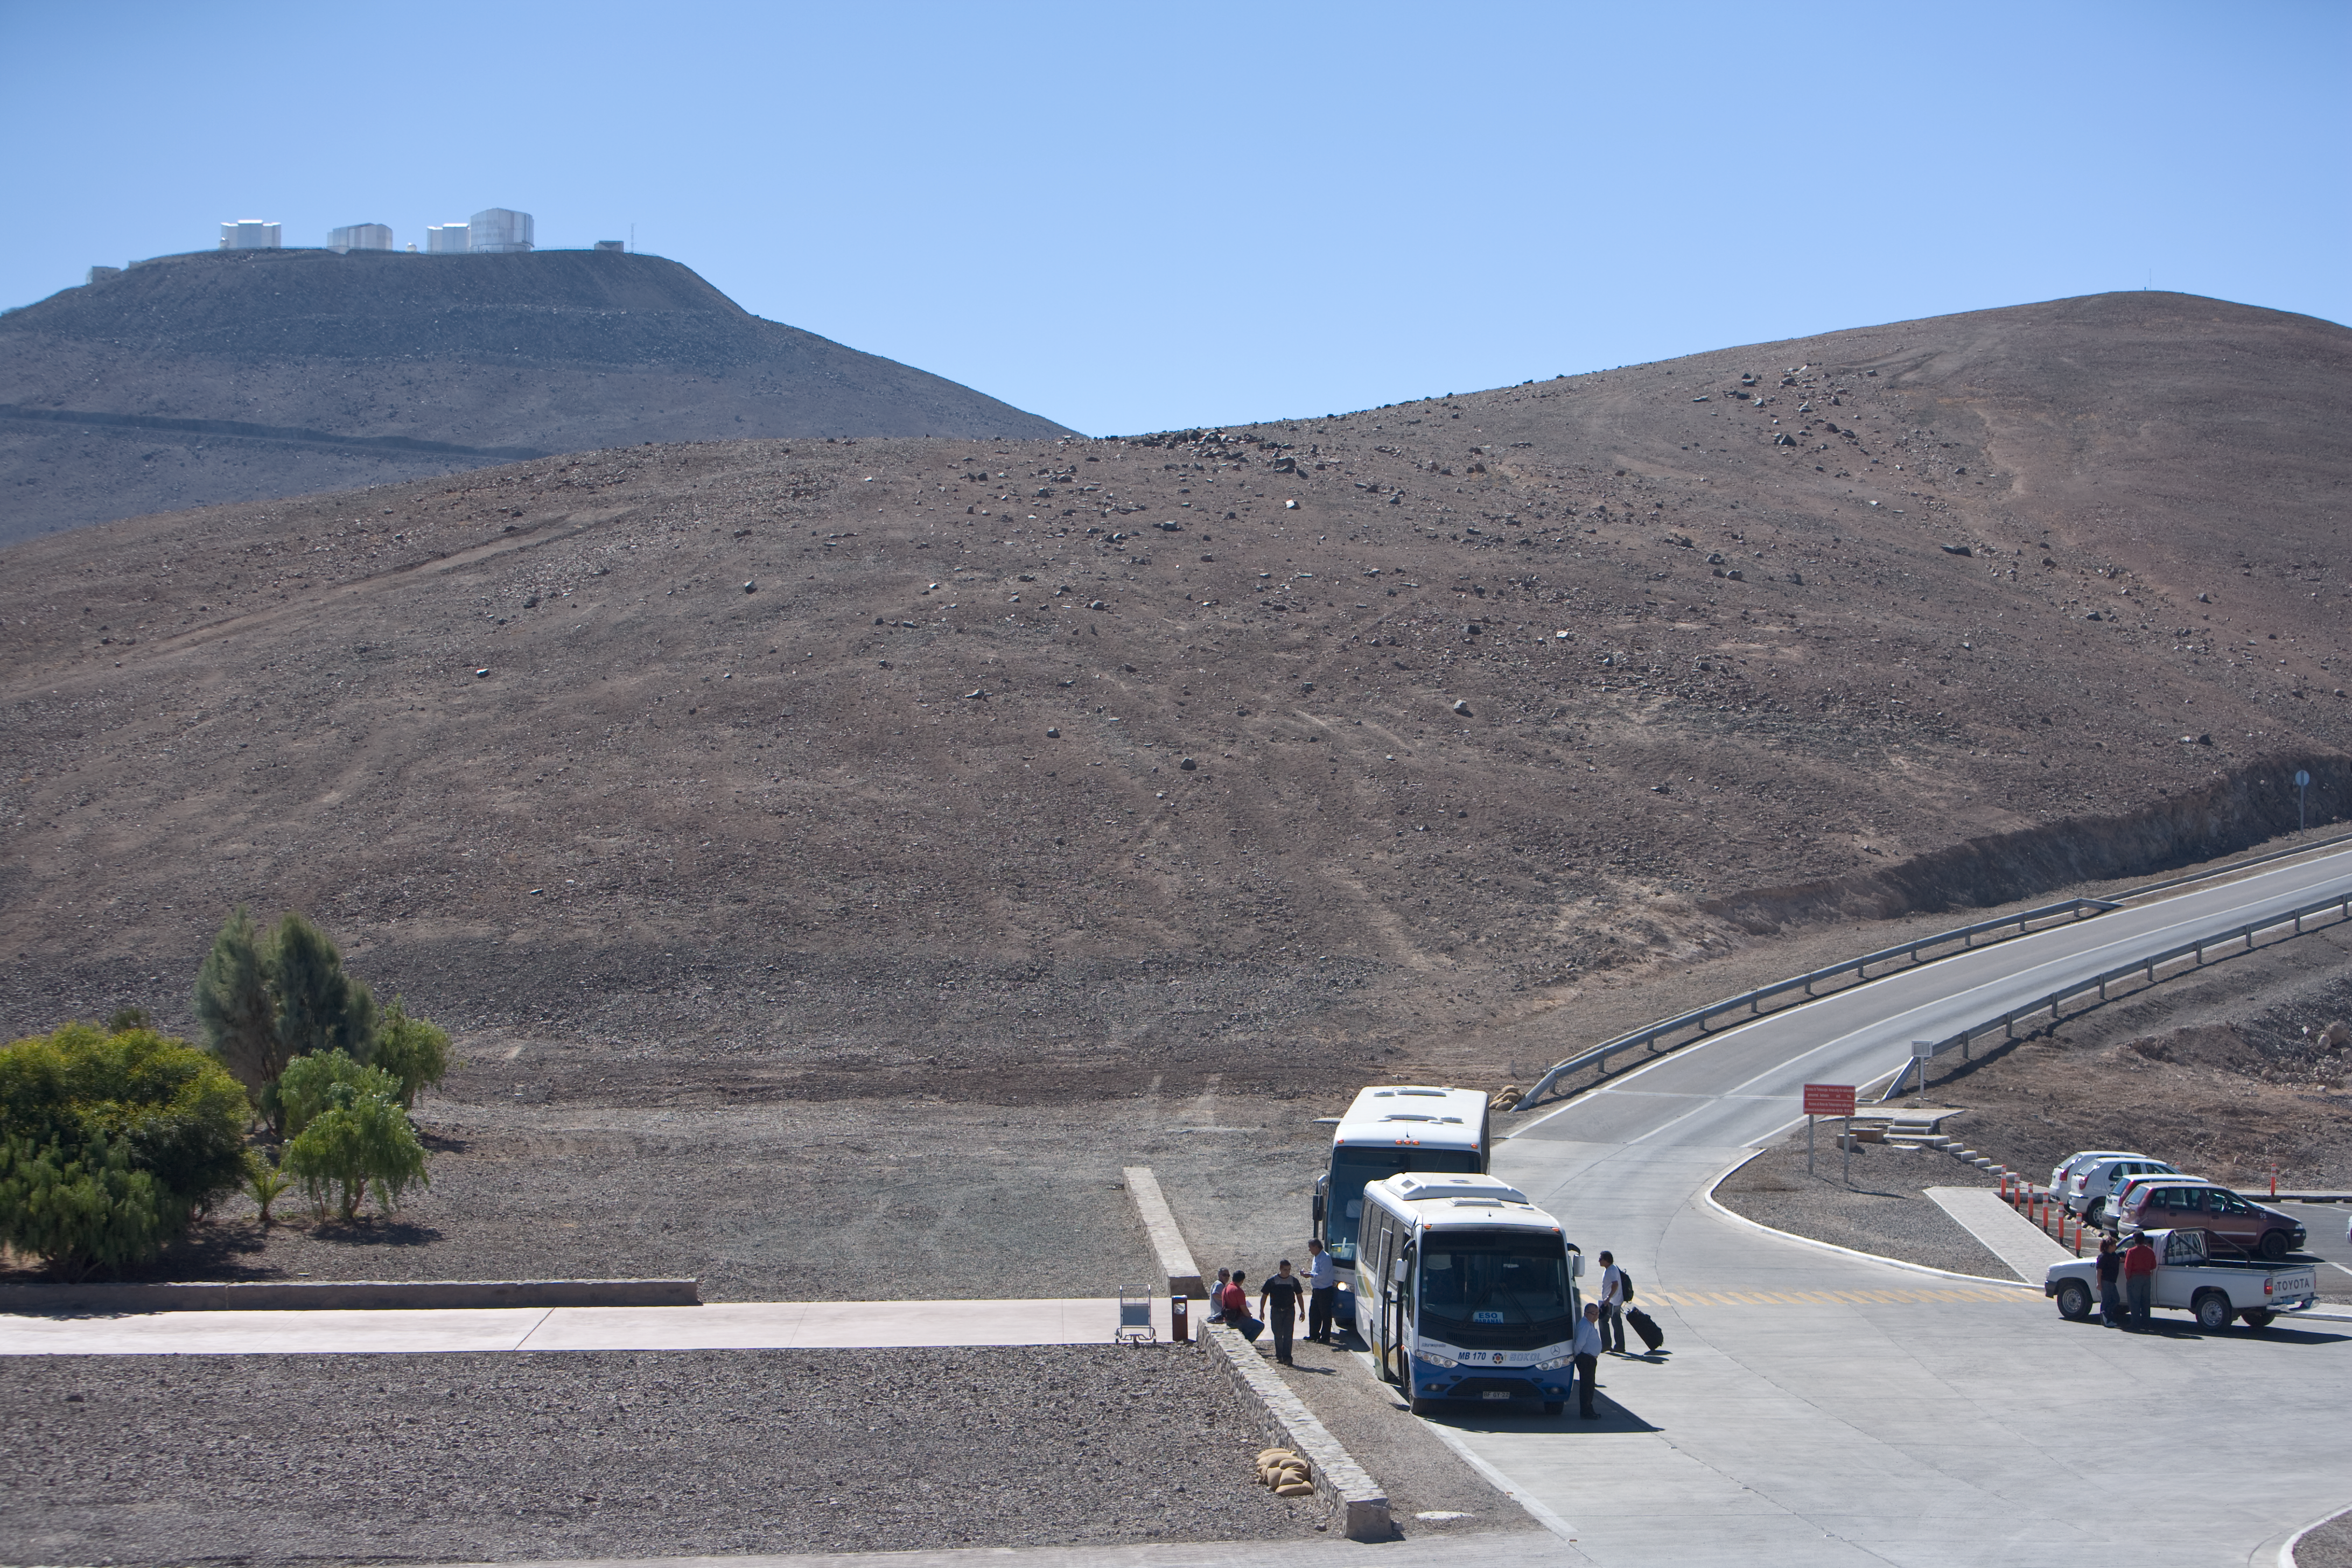

Paranal bus service

These buses transport staff to and from the Paranal Observatory (seen in upper left) atop a mountain in northern Chile. The bus route passes through a residence area, a basecamp and on out to the nearest town, Antofagasta, some 120 km away. An airport there receives commuters from Santiago and visitors from afar.

Credit: ESO